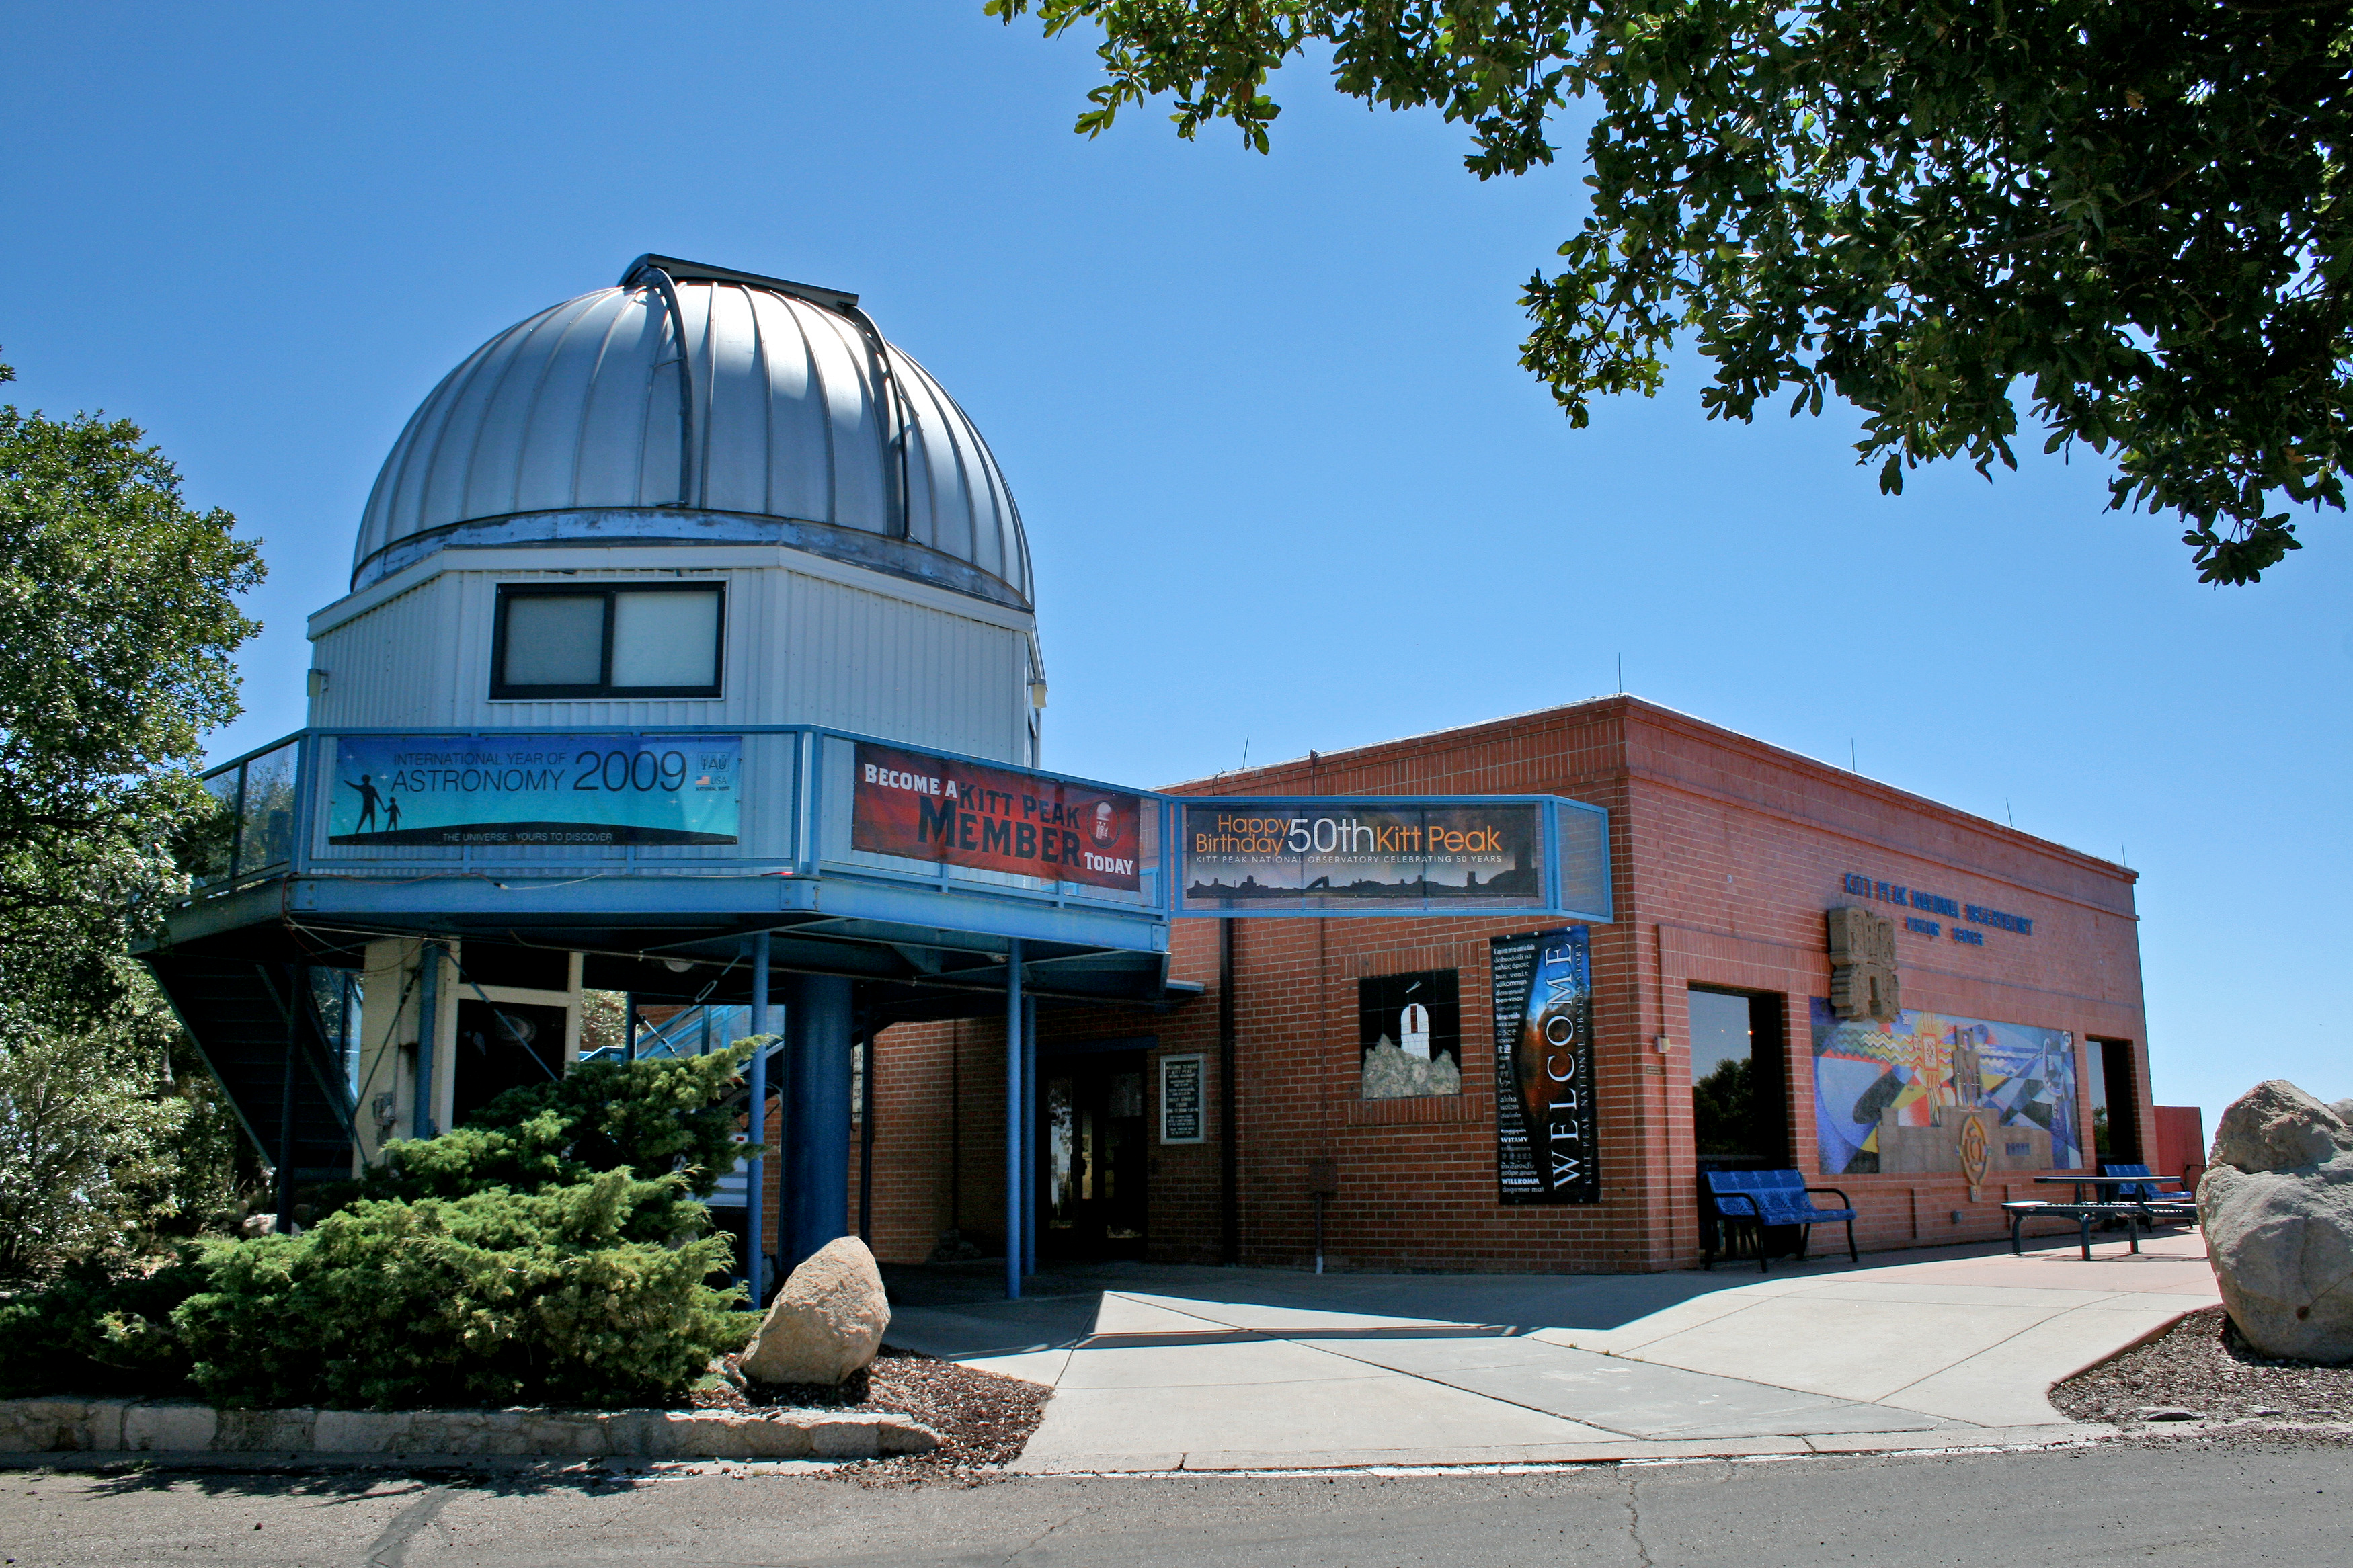

Kitt Peak Visitors' Center, exterior

The entrance to the Visitors' Center at the Kitt Peak National Observatory, near Tucson, Arizona as it appeared in 2010.

Credit: P. Marenfeld and NOIRLab/NSF/AURA/